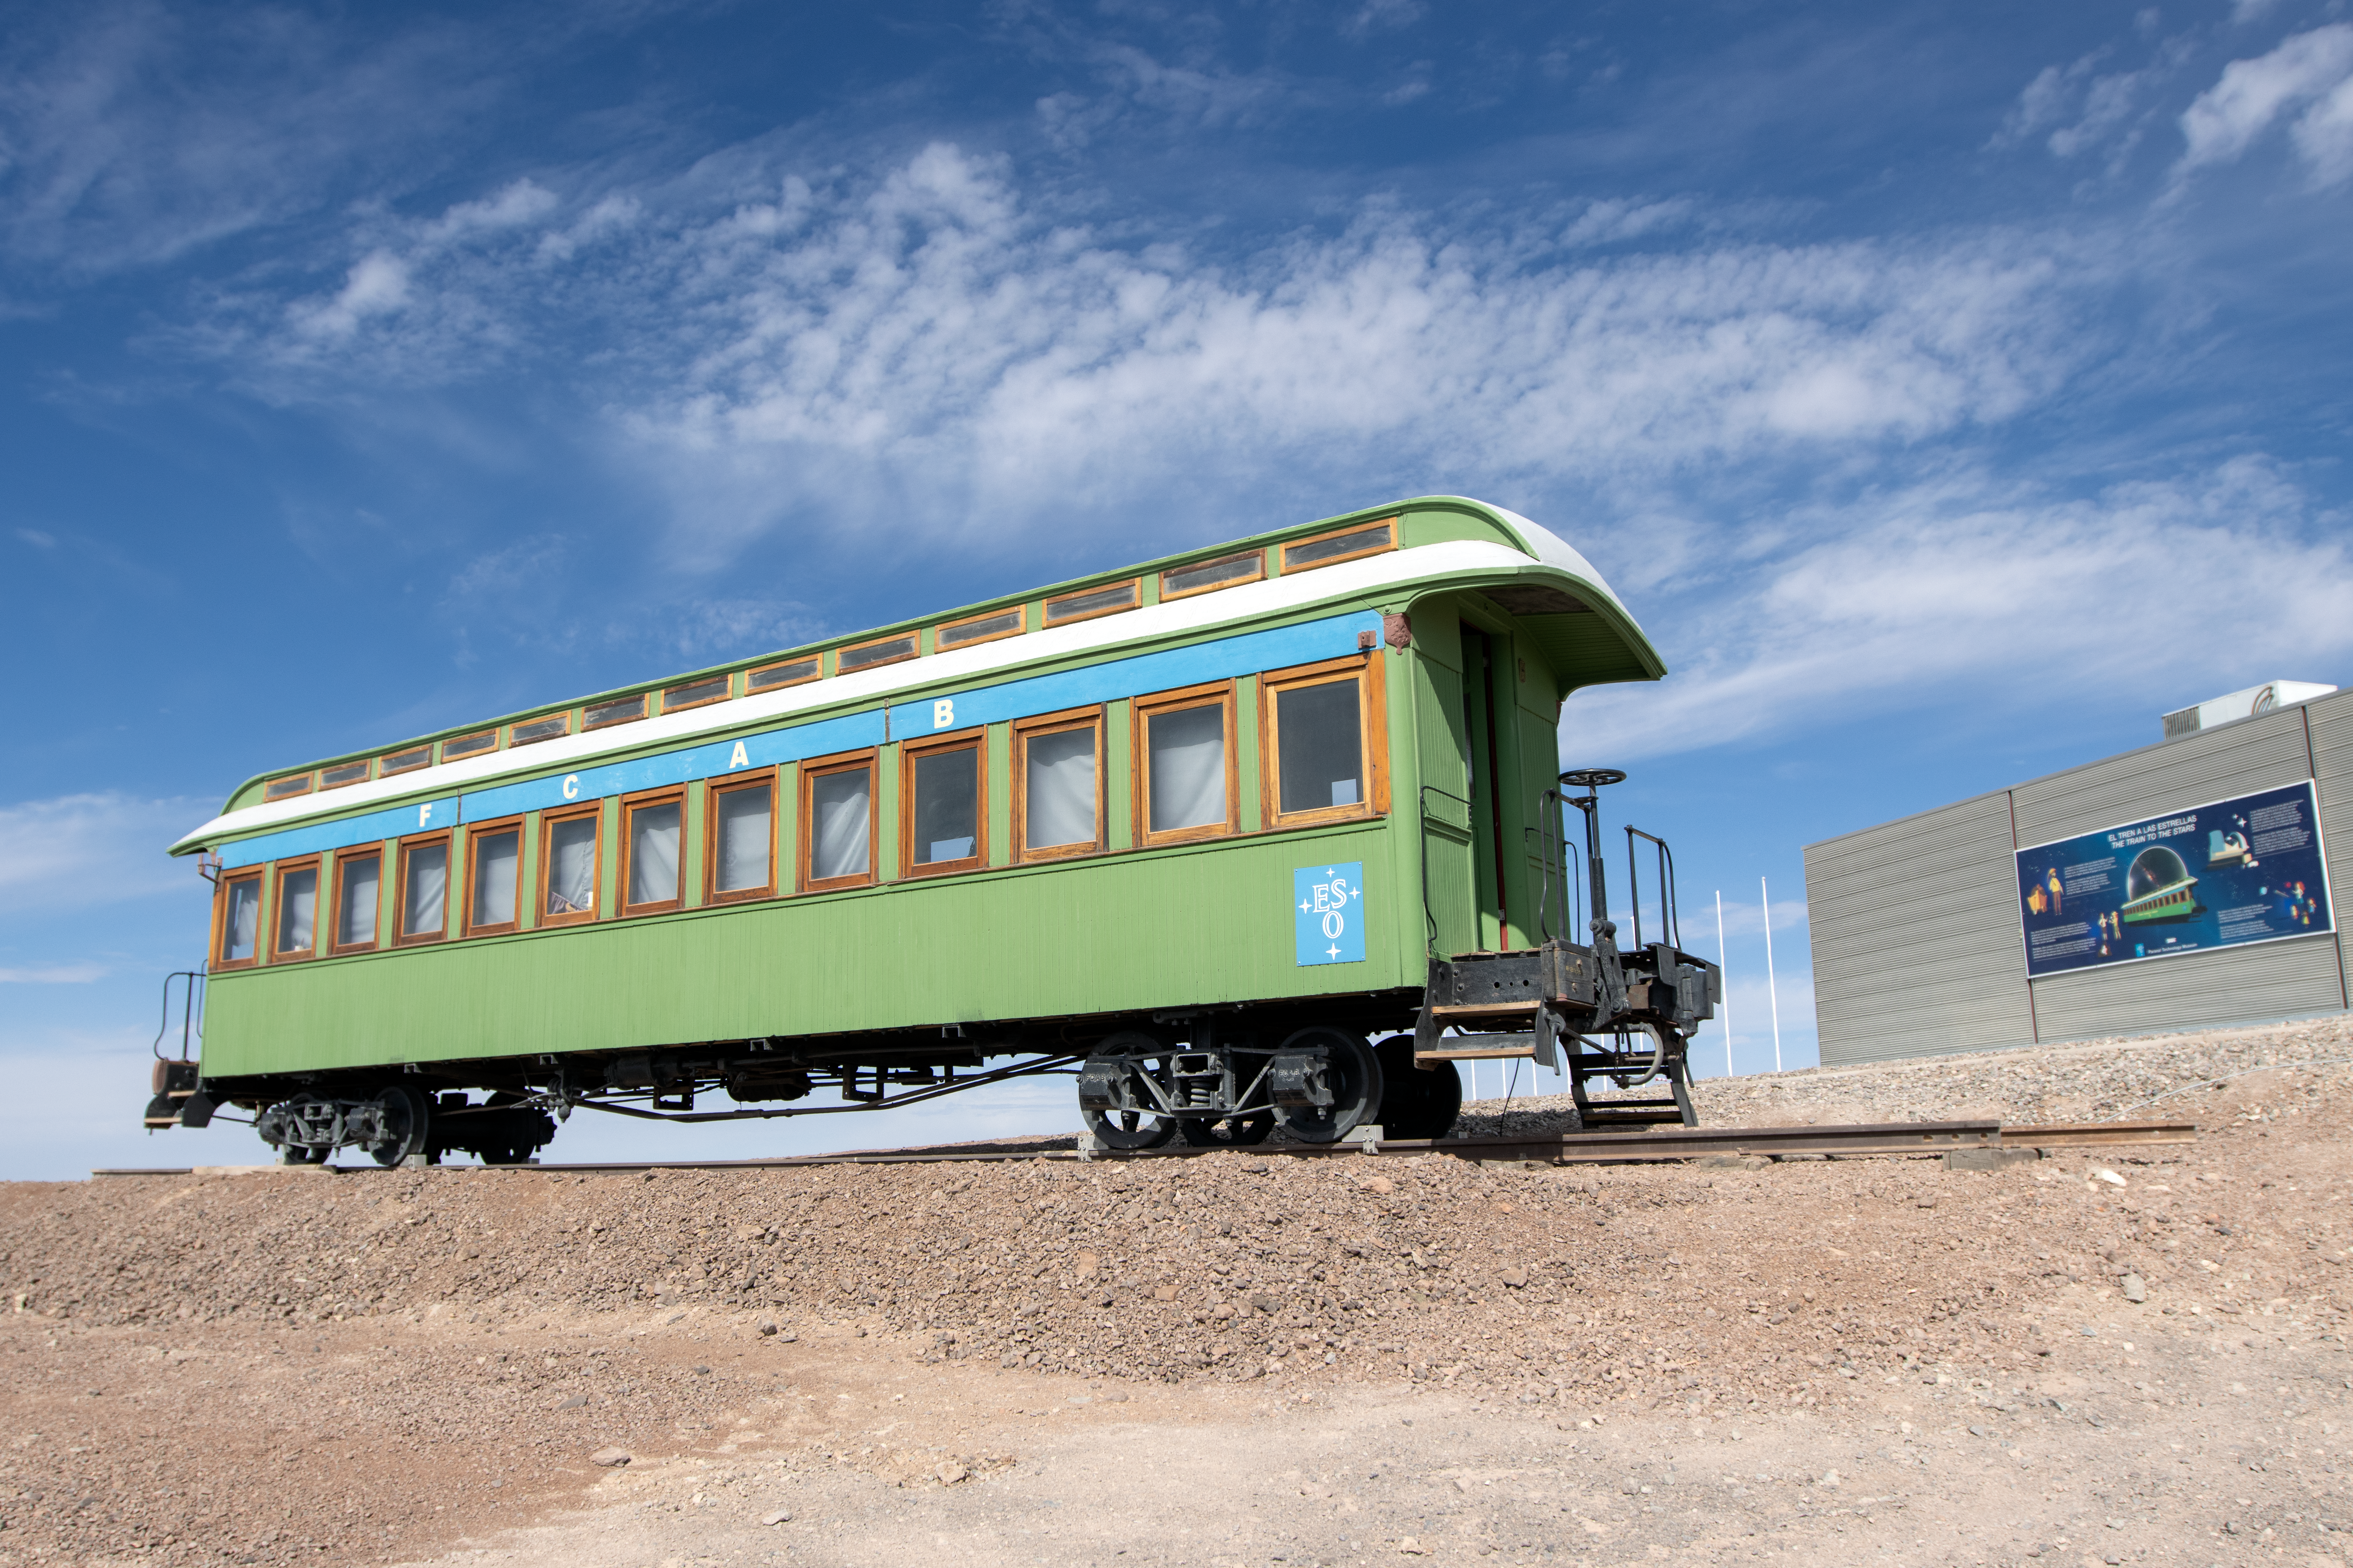

The train to the stars

The donation of a wagon from the main railway company of the Atacama Region, Ferrocarril de Antofagasta a Bolivia is pictured. This has been restored and transformed into an area dedicated to observatory technology as an extension of the existing visitor centre.

Credit: ESO